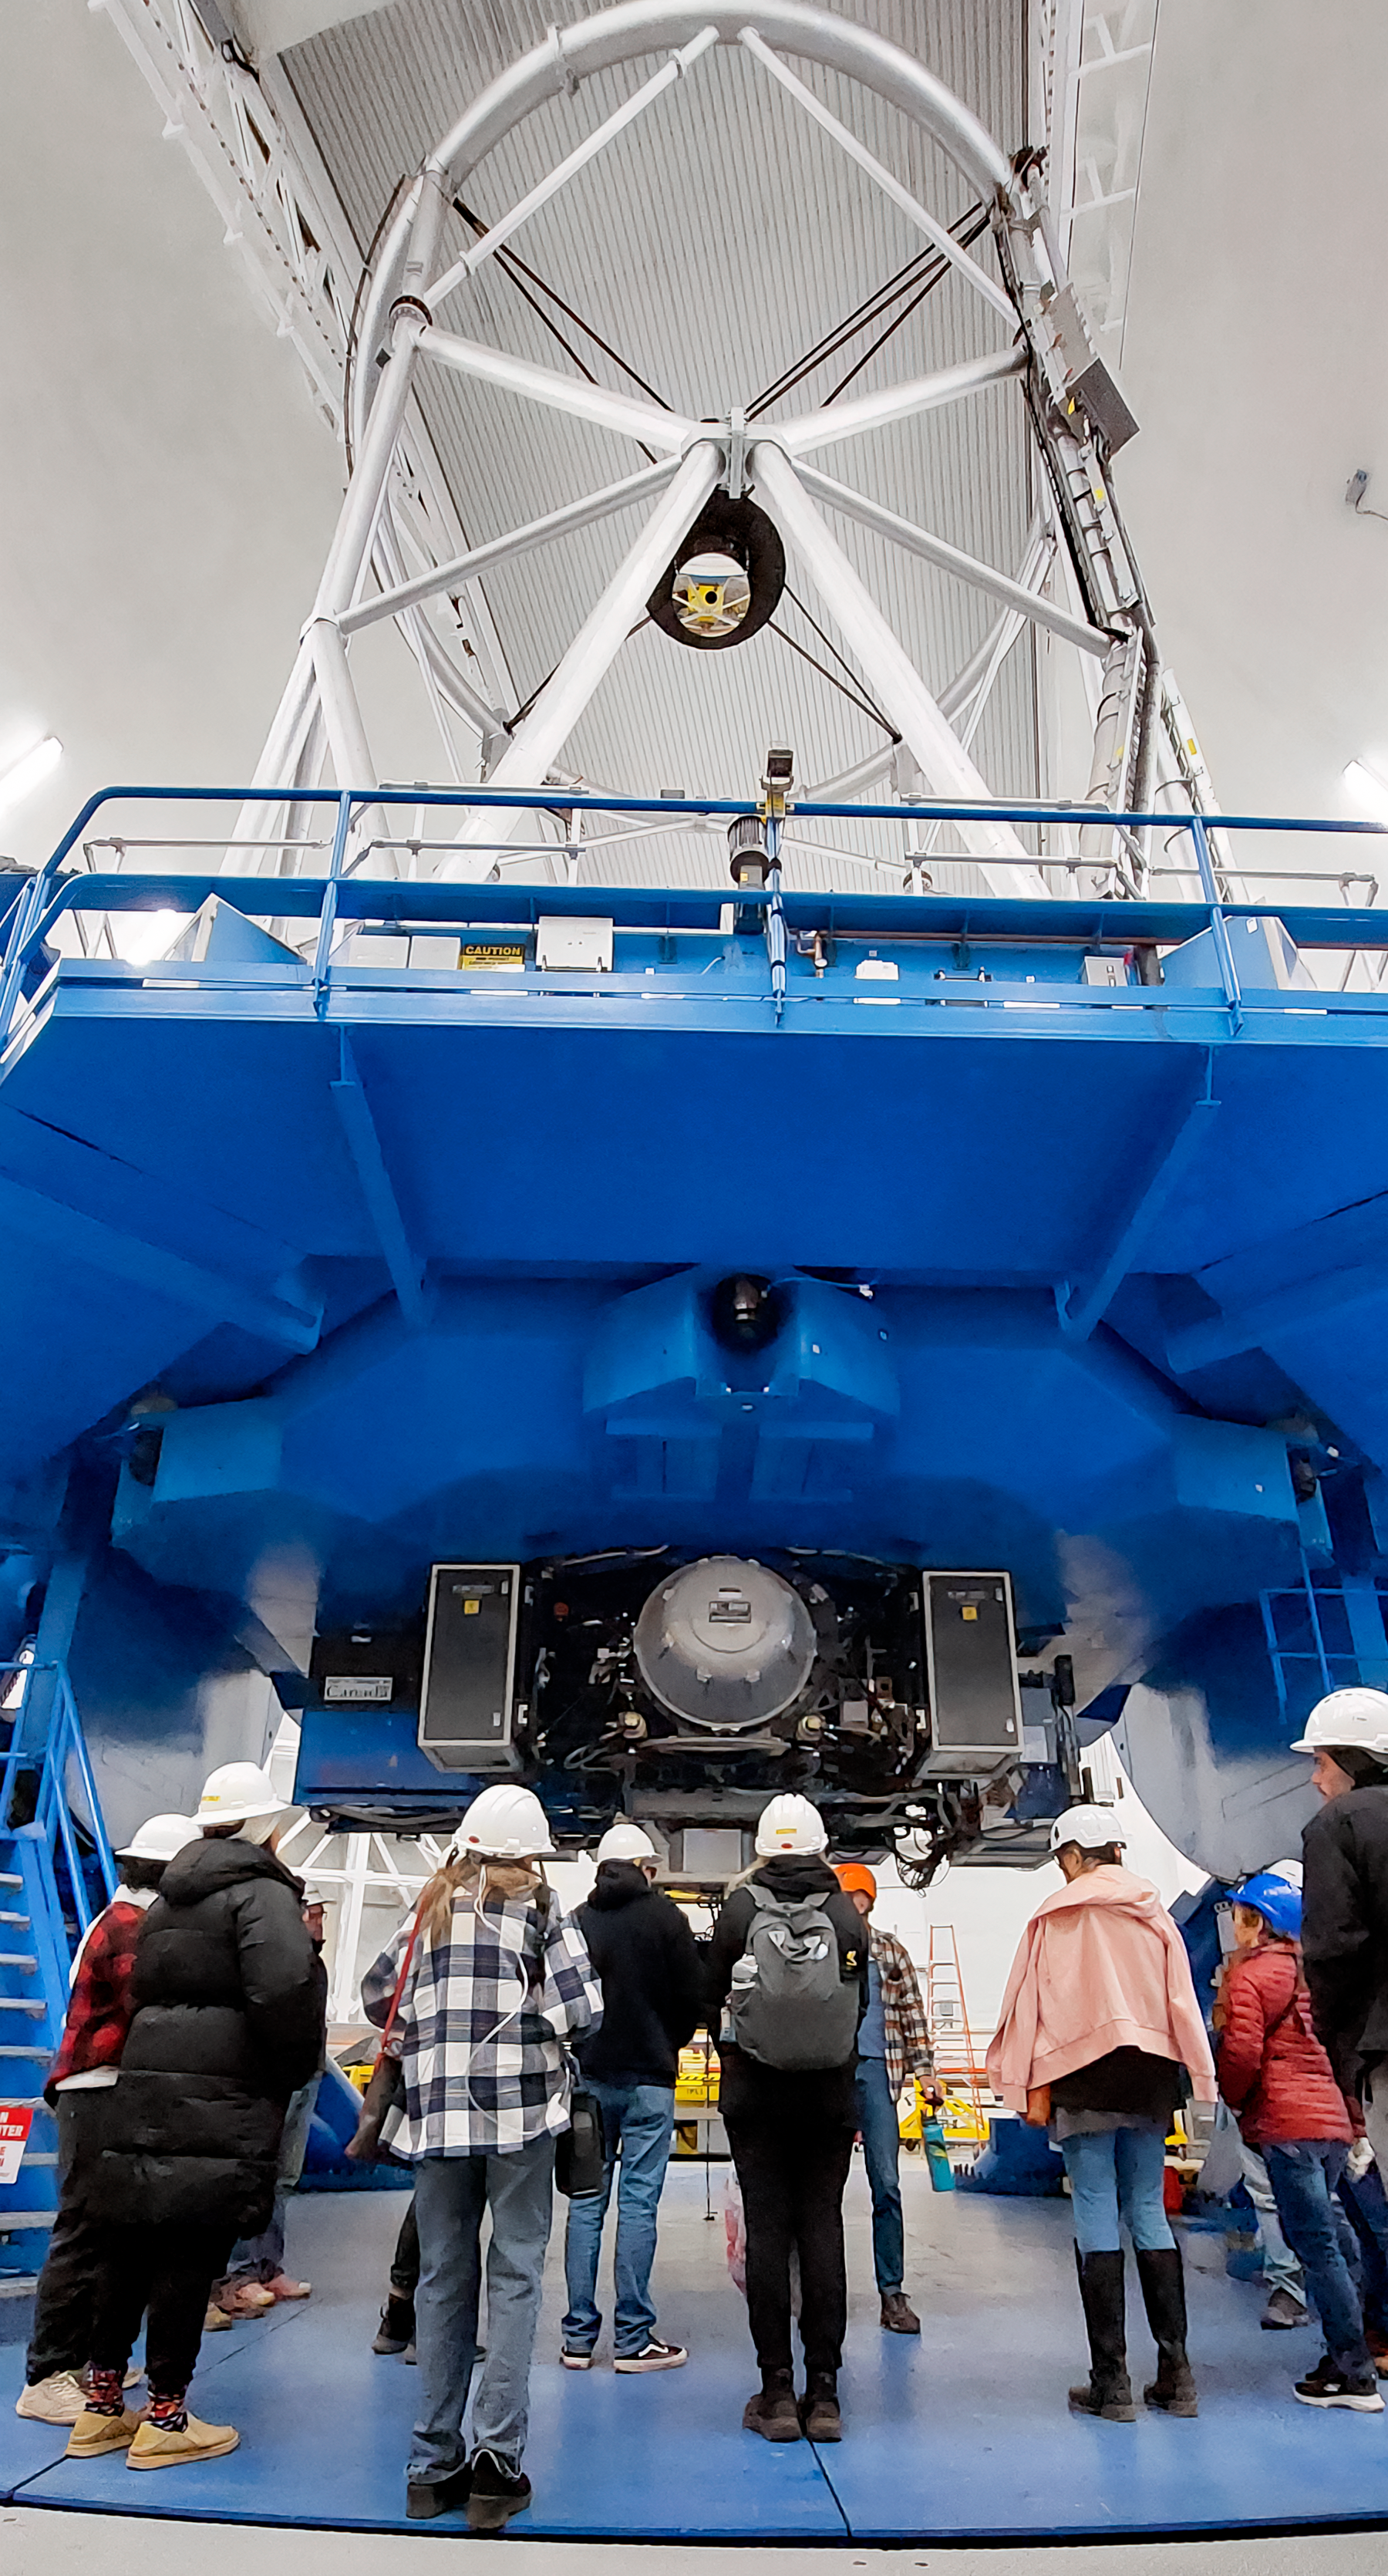

Kama'āina Observatory Experience at Gemini North

Participants of the Kama'āina Observatory Experience pose for a photo inside Gemini North on 7 December 2024.

Credit: International Gemini Observatory/NOIRLab/NSF/AURA/L.L. Christensen